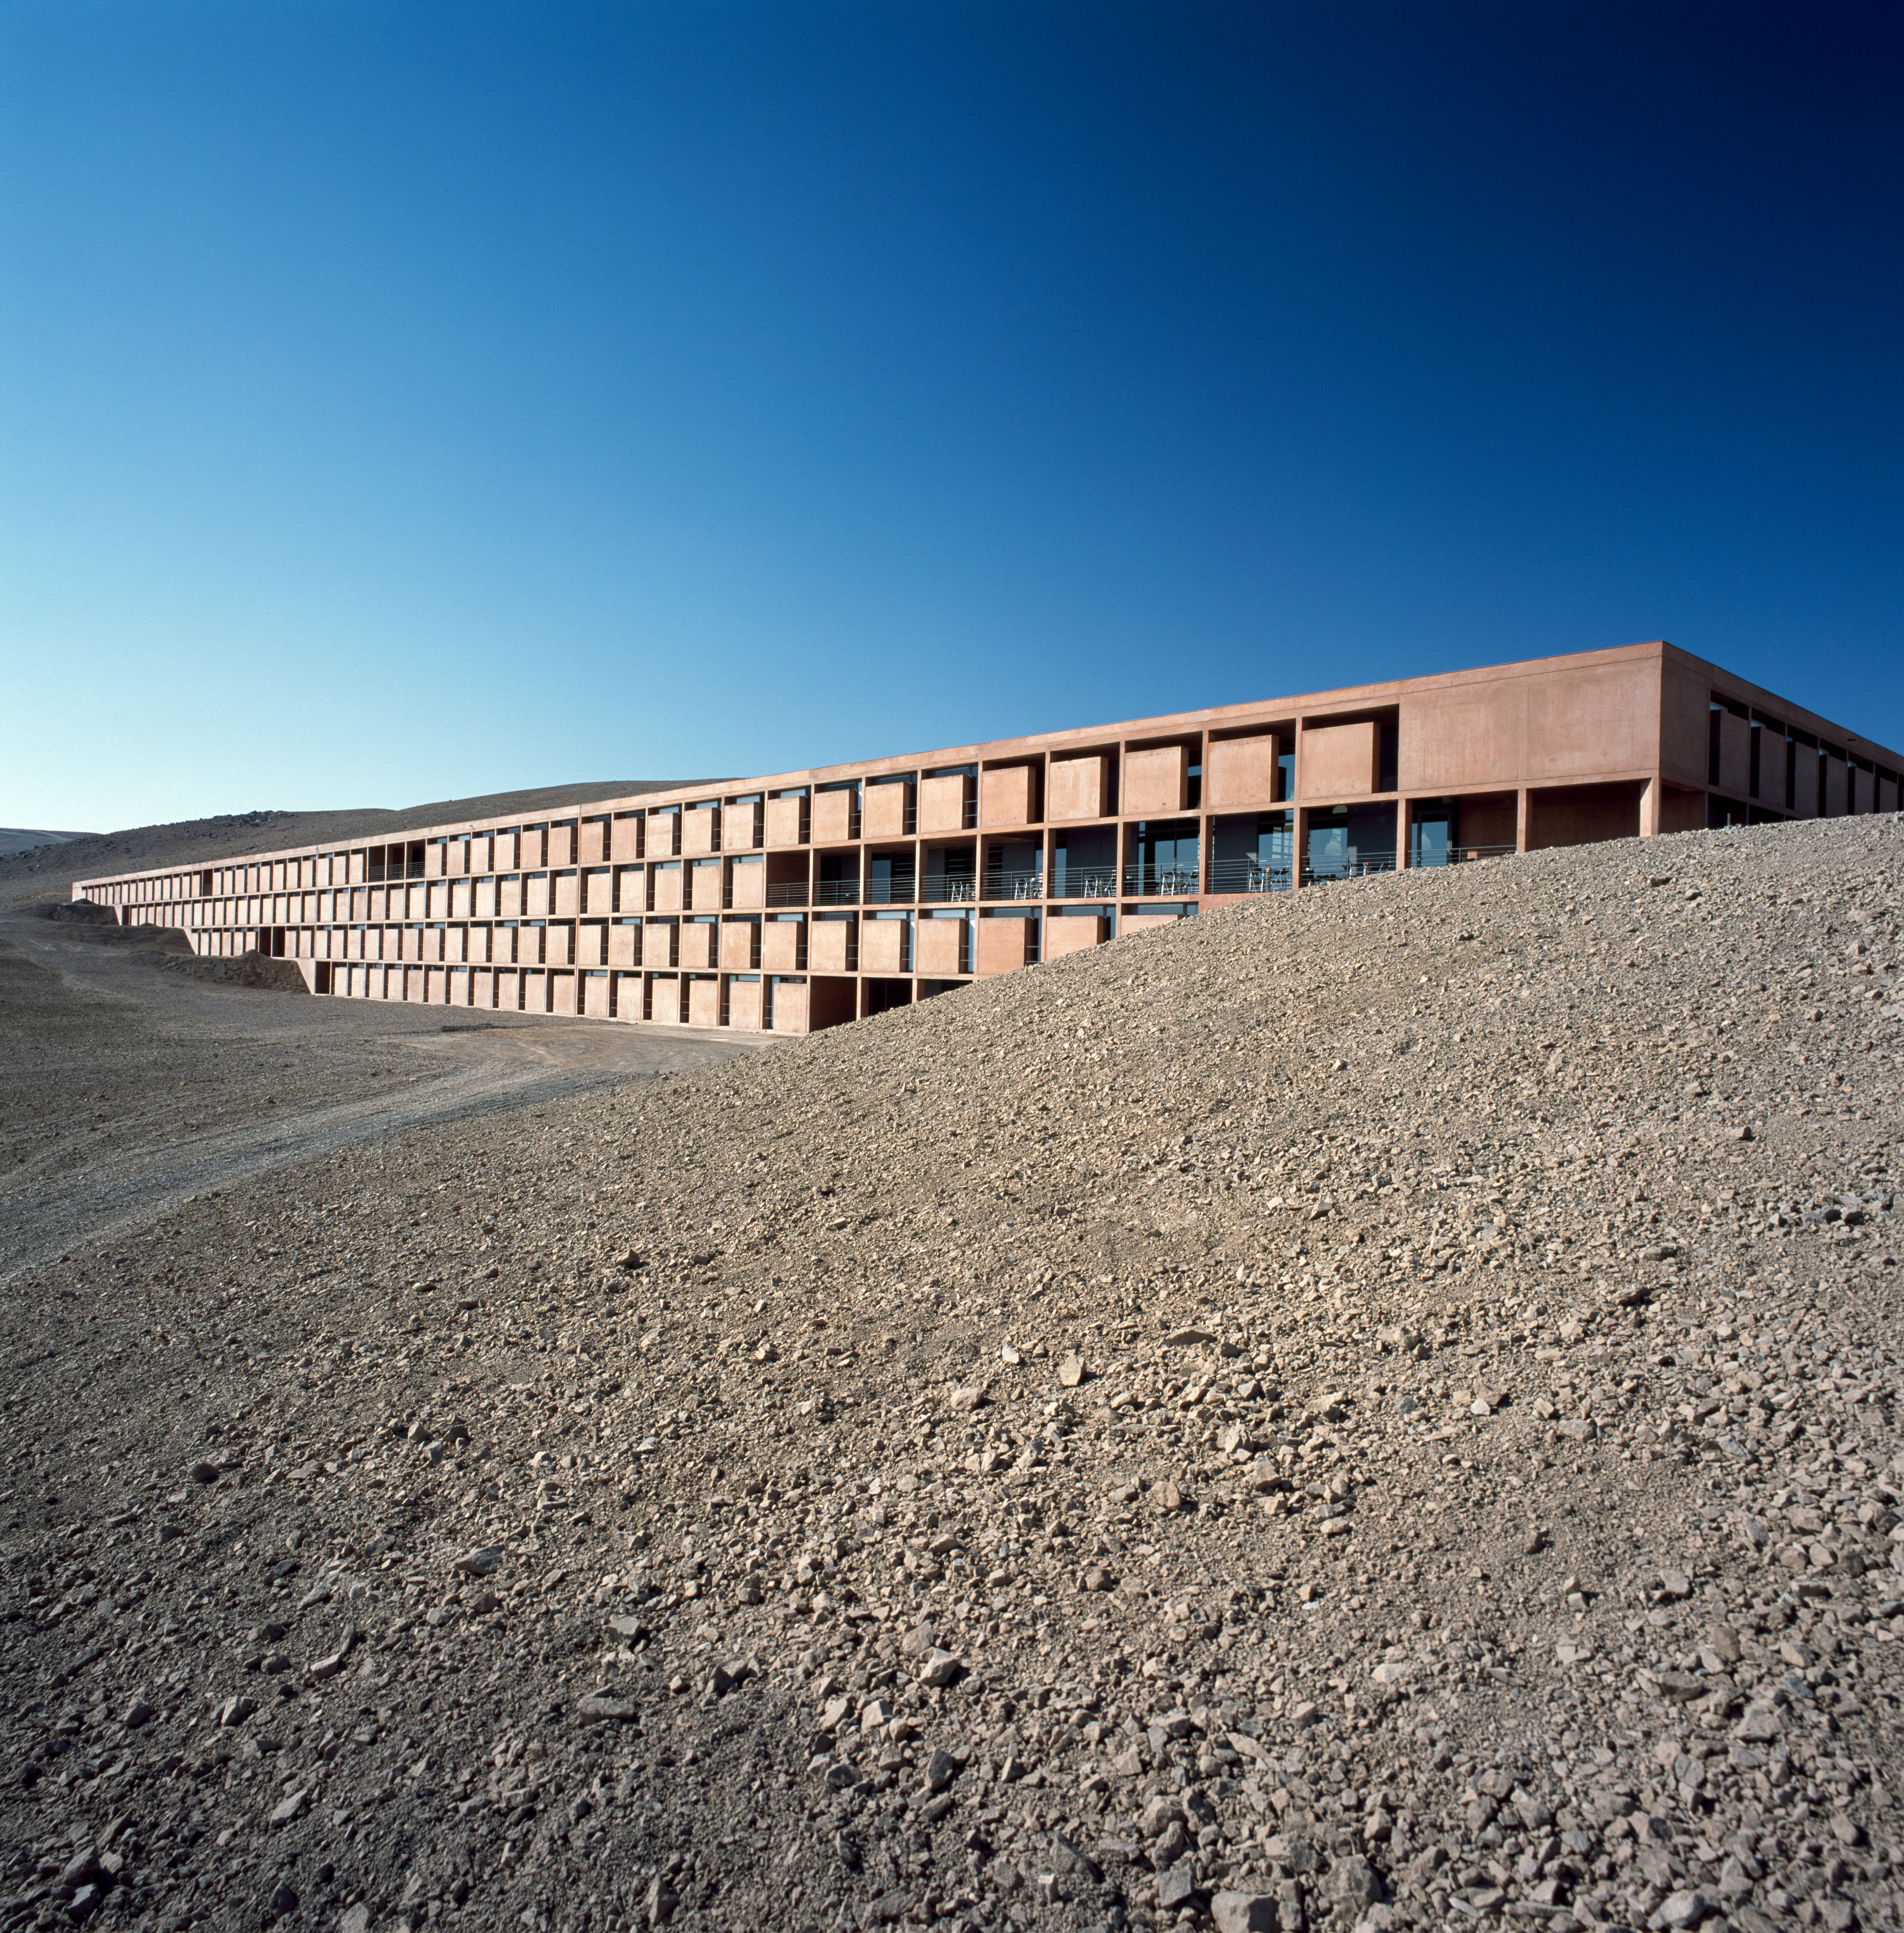

Paranal Residencia

Exterior view of the Paranal Residencia, in the Chilean Atacama Desert in March 2002.

Credit: ESO